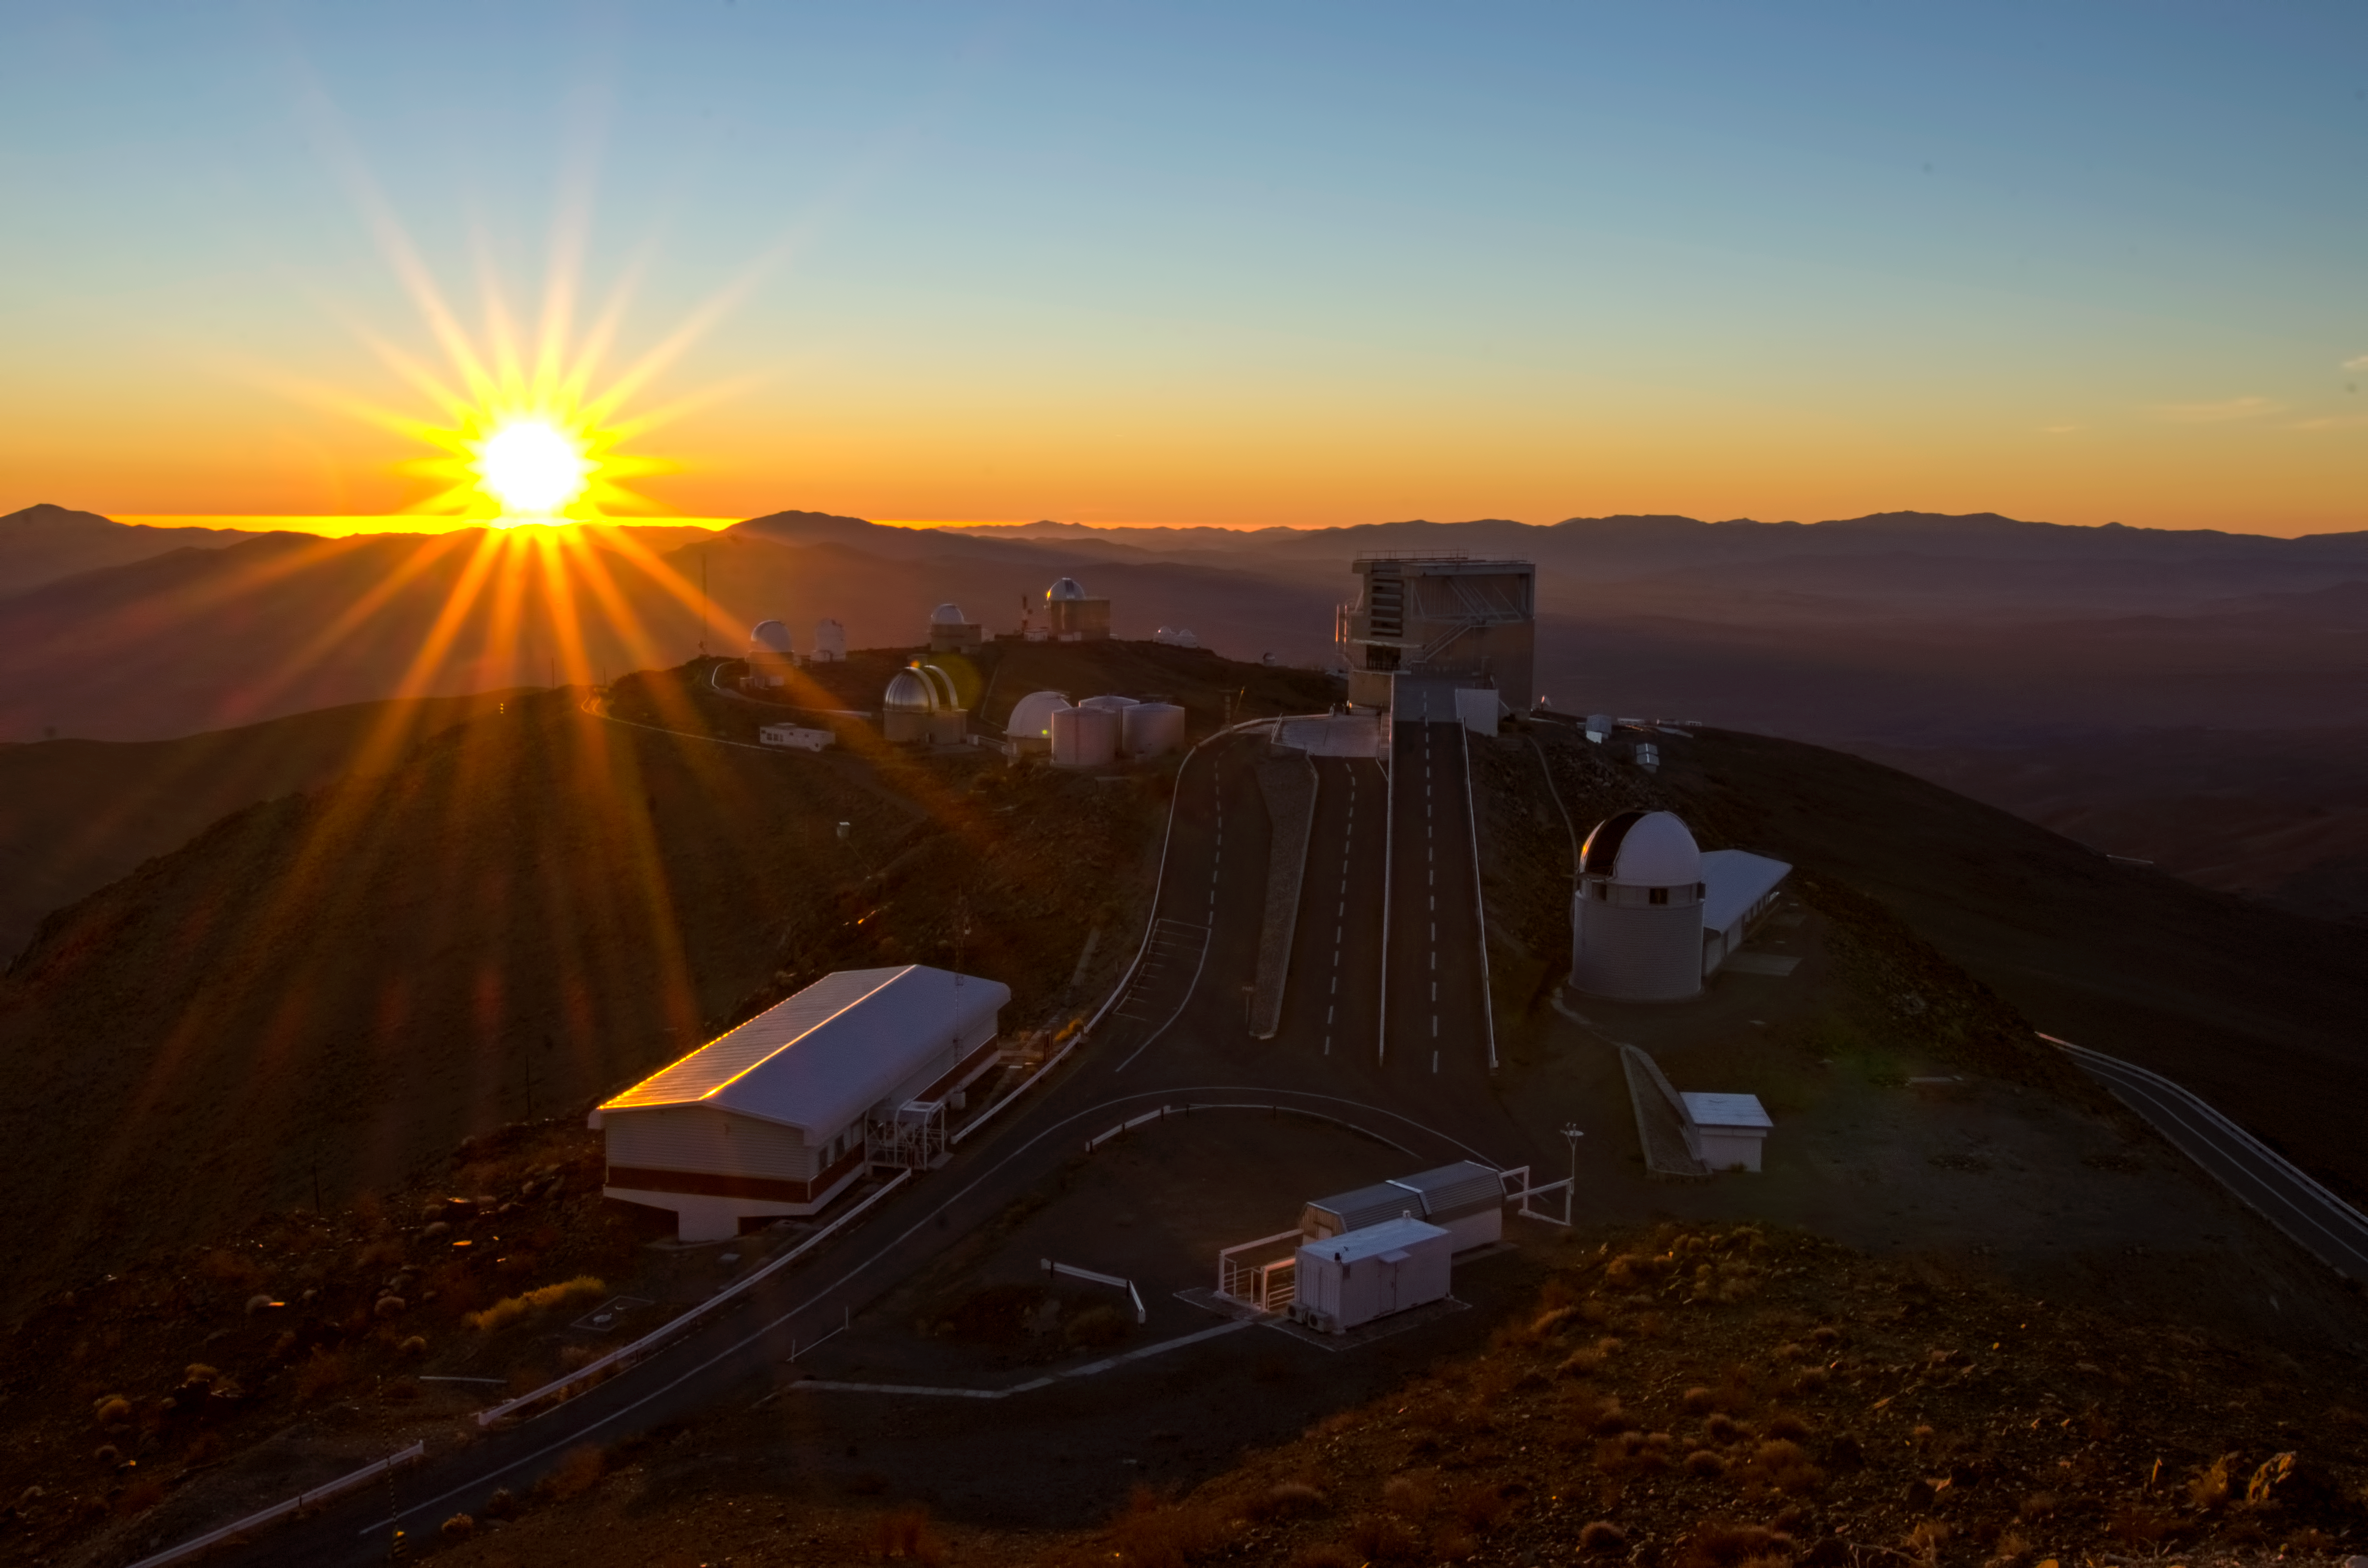

La Silla - Evening

Evening view of ESO's La Silla observatory in Chile. The dome of the Swiss 1.2-m Leonhard Euler Telescope and the adjacent building are seen in the foreground, immediately to the right of the ramp leading to the ESO 3.6-m New Technology Telescope (NTT) in its octogonal enclosure.

Credit: Dave Jones/ESO